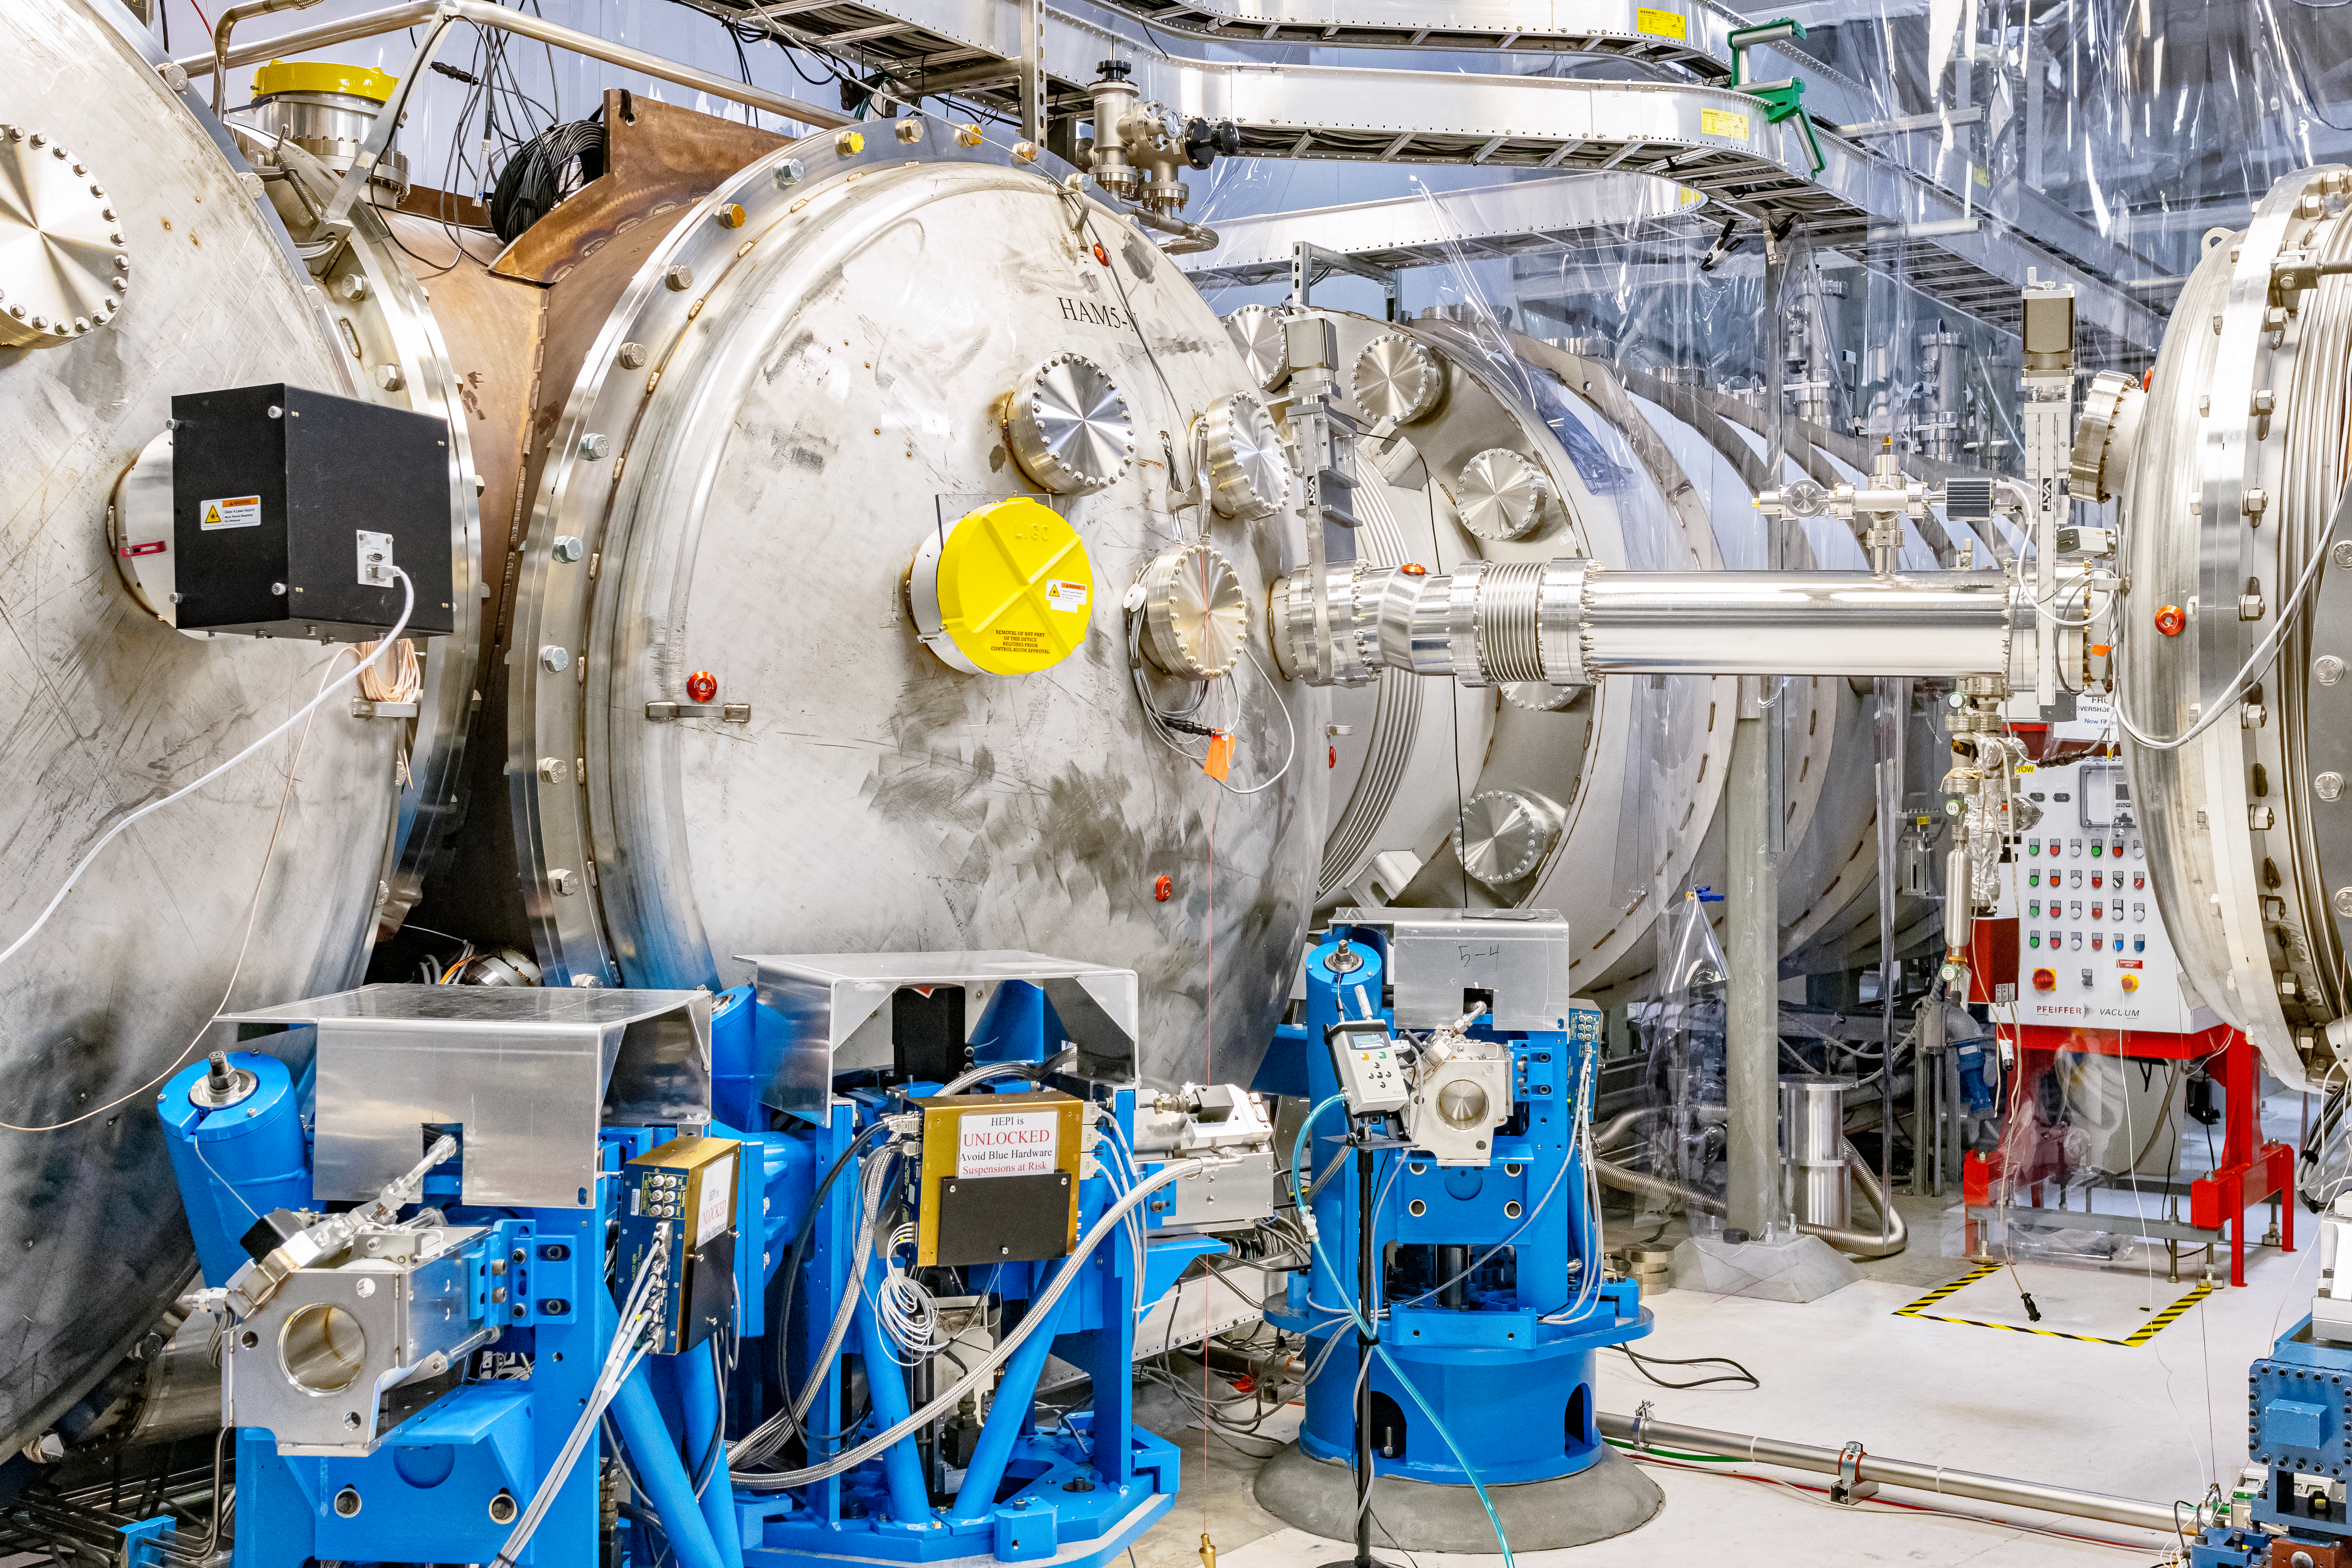

Interior of LIGO at Hanford, Washington

LIGO, the Laser Interferometer Gravitational-Wave Observatory, consists of two widely-separated interferometers within the United States — one in Hanford, Washington and the other in Livingston, Louisiana — operated in unison to detect gravitational waves. Here the Hanford facility is seen. LIGO was designed to open the field of gravitational-wave astrophysics through the direct detection of gravitational waves predicted by Einstein’s General Theory of Relativity. The multi-kilometer-scale gravitational wave detectors use laser interferometry to measure the minute ripples in space-time caused by passing gravitational waves from cataclysmic cosmic events such as colliding neutron stars or black holes, or by supernovae.

Credit: NOIRLab/LIGO/NSF/AURA/T. Matsopoulos